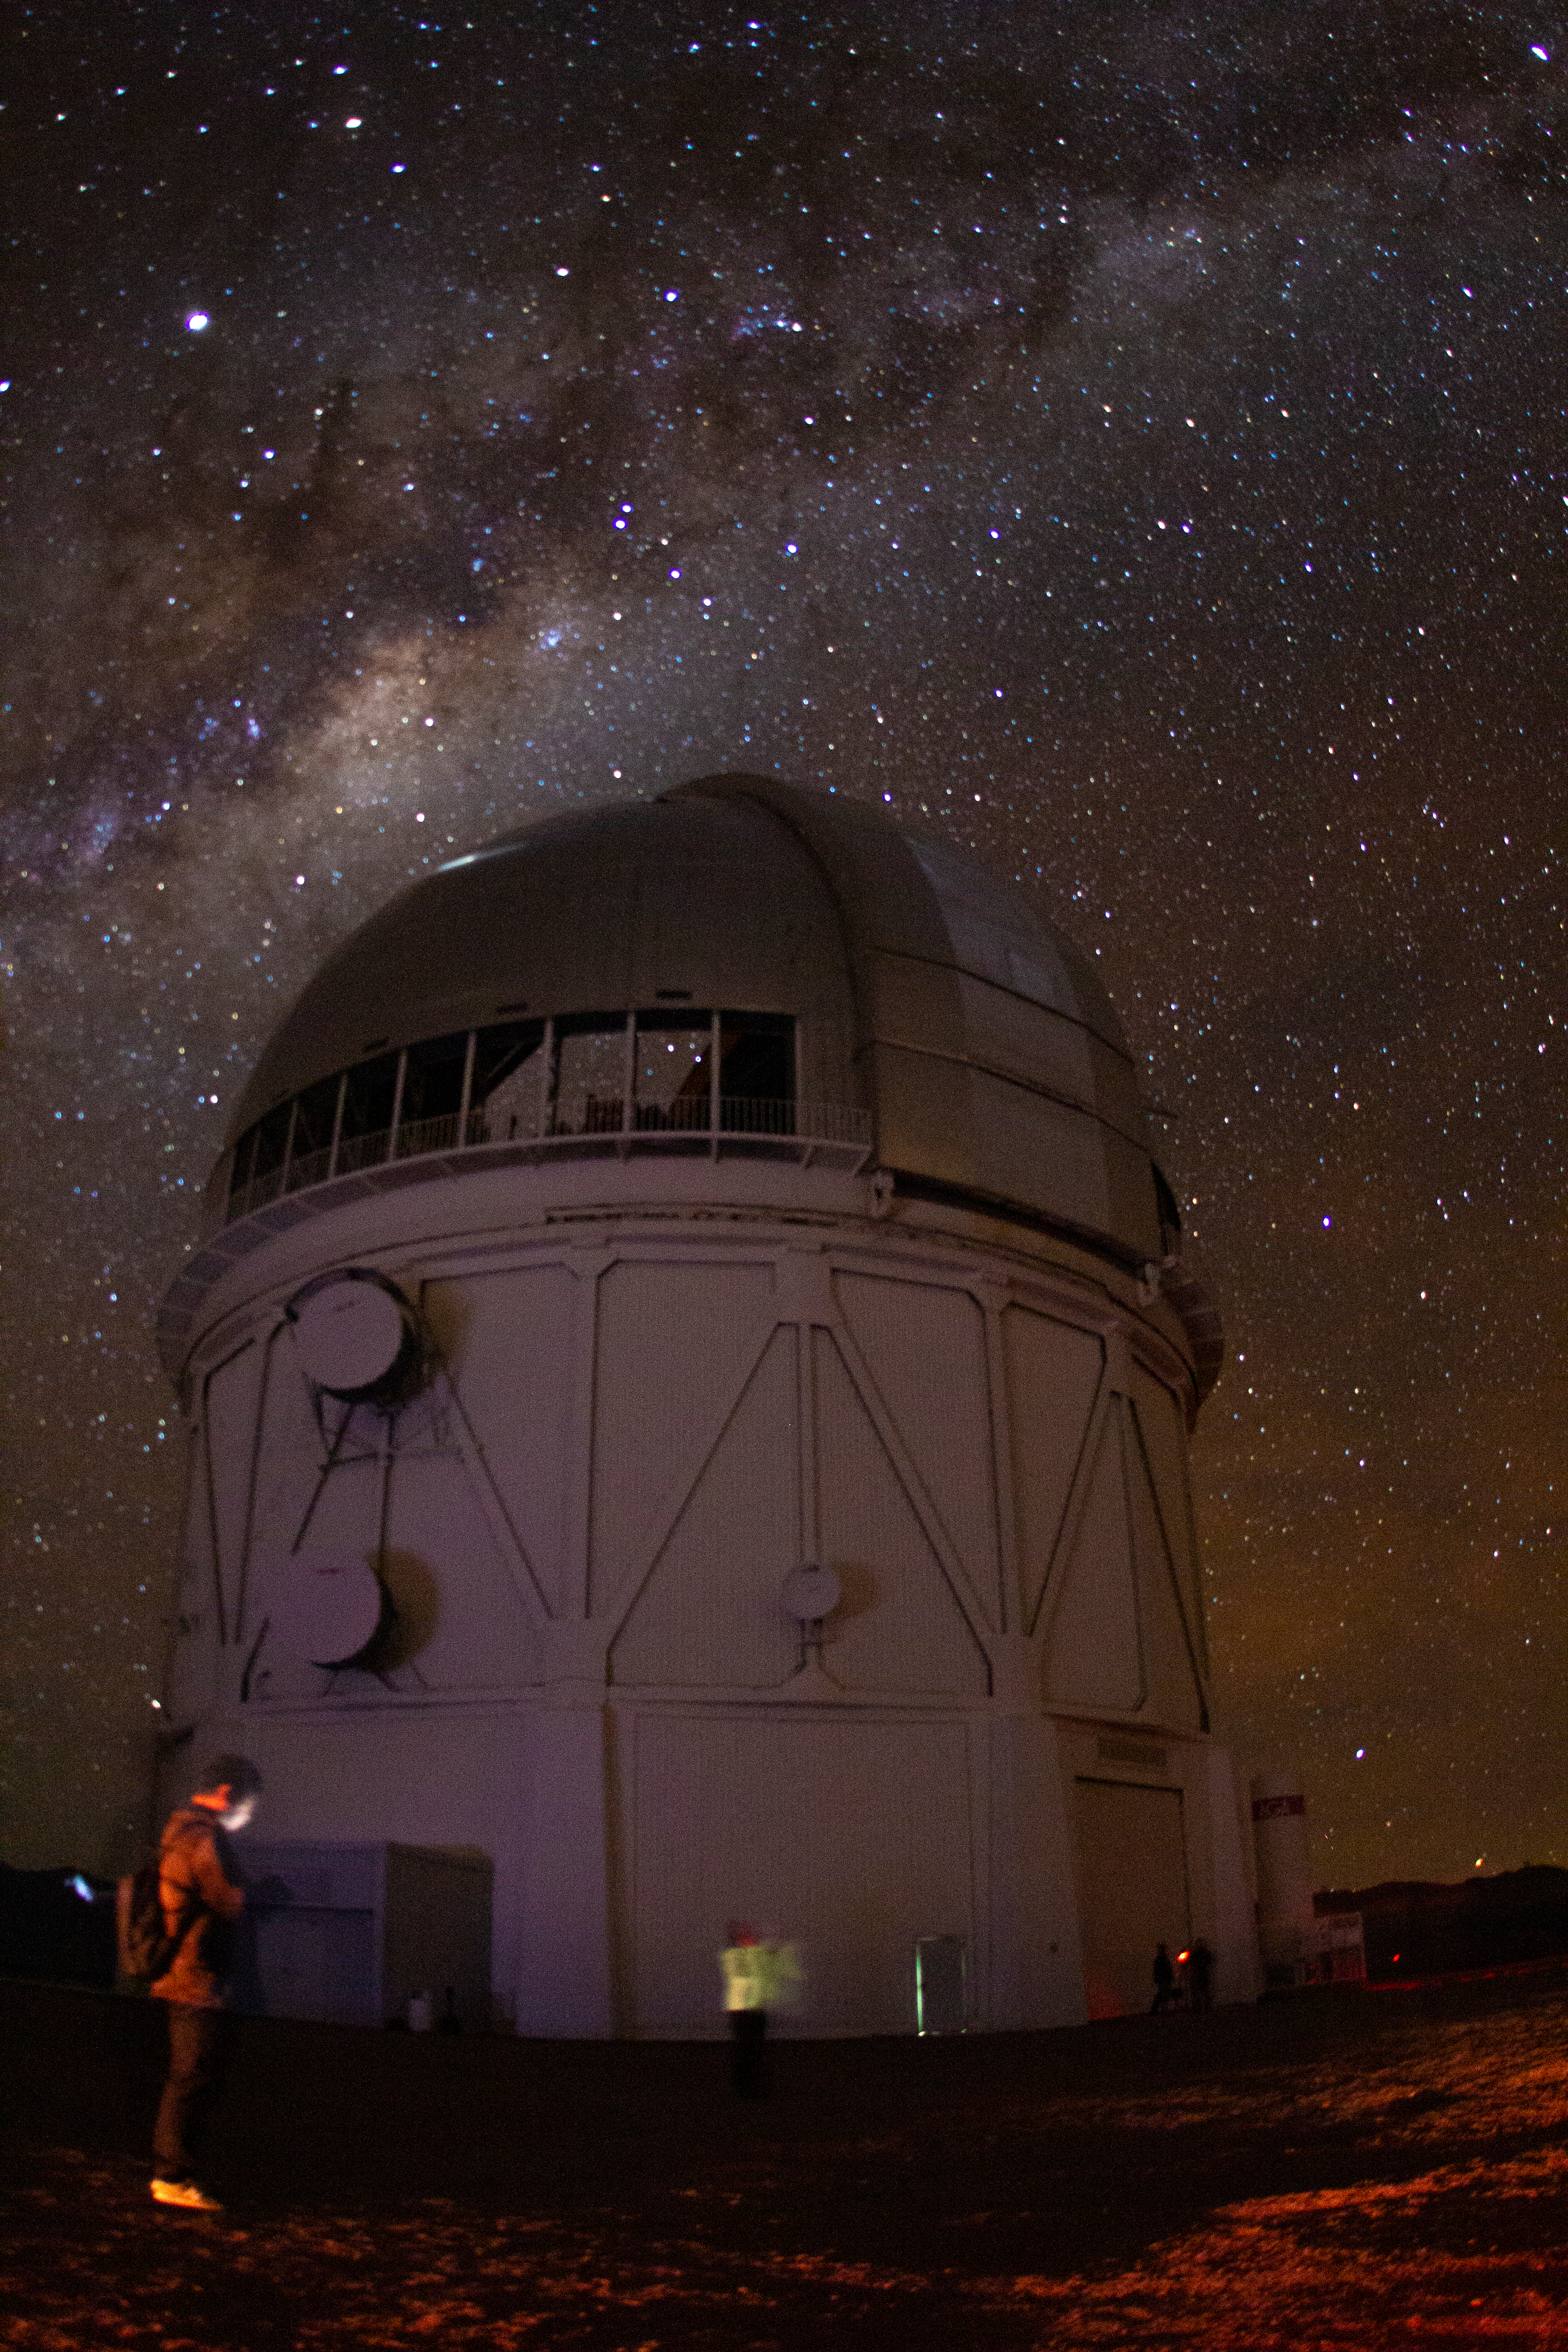

Milky Way above Víctor M. Blanco 4-meter Telescope

Milky Way above Víctor M. Blanco 4-meter Telescope, Cerro Tololo, Chile.

Credit: CTIO/NOIRLab/NSF/AURA/P. Marenfeld